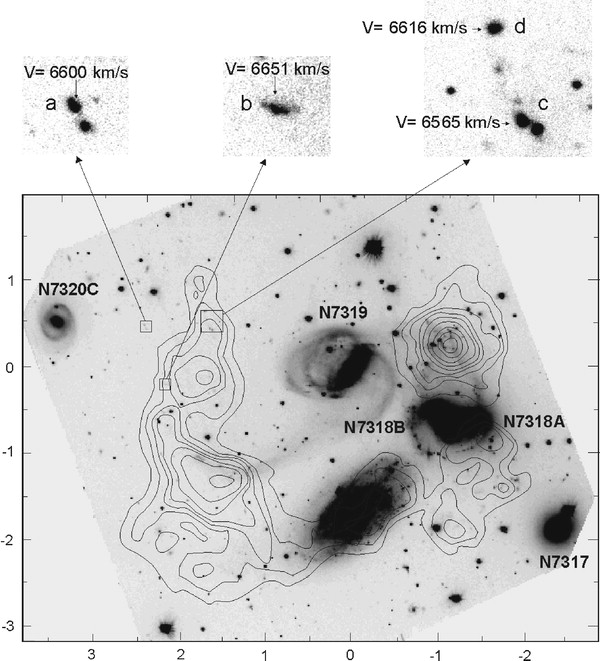

The galaxy compact group Stephan's Quintet in the r band from GMOS

Image of the galaxy compact group Stephan's Quintet in the r band from GMOS. Over-plotted are the neutral hydrogen (HI) column gas density contours. The three boxes in the upper left corner indicate the areas where the new intergalactic HII regions were found. The top panels feature zoomed views of these regions. Note that they lie well within the HI tail.

Credit: International Gemini Observatory/NOIRLab/NSF/AURA